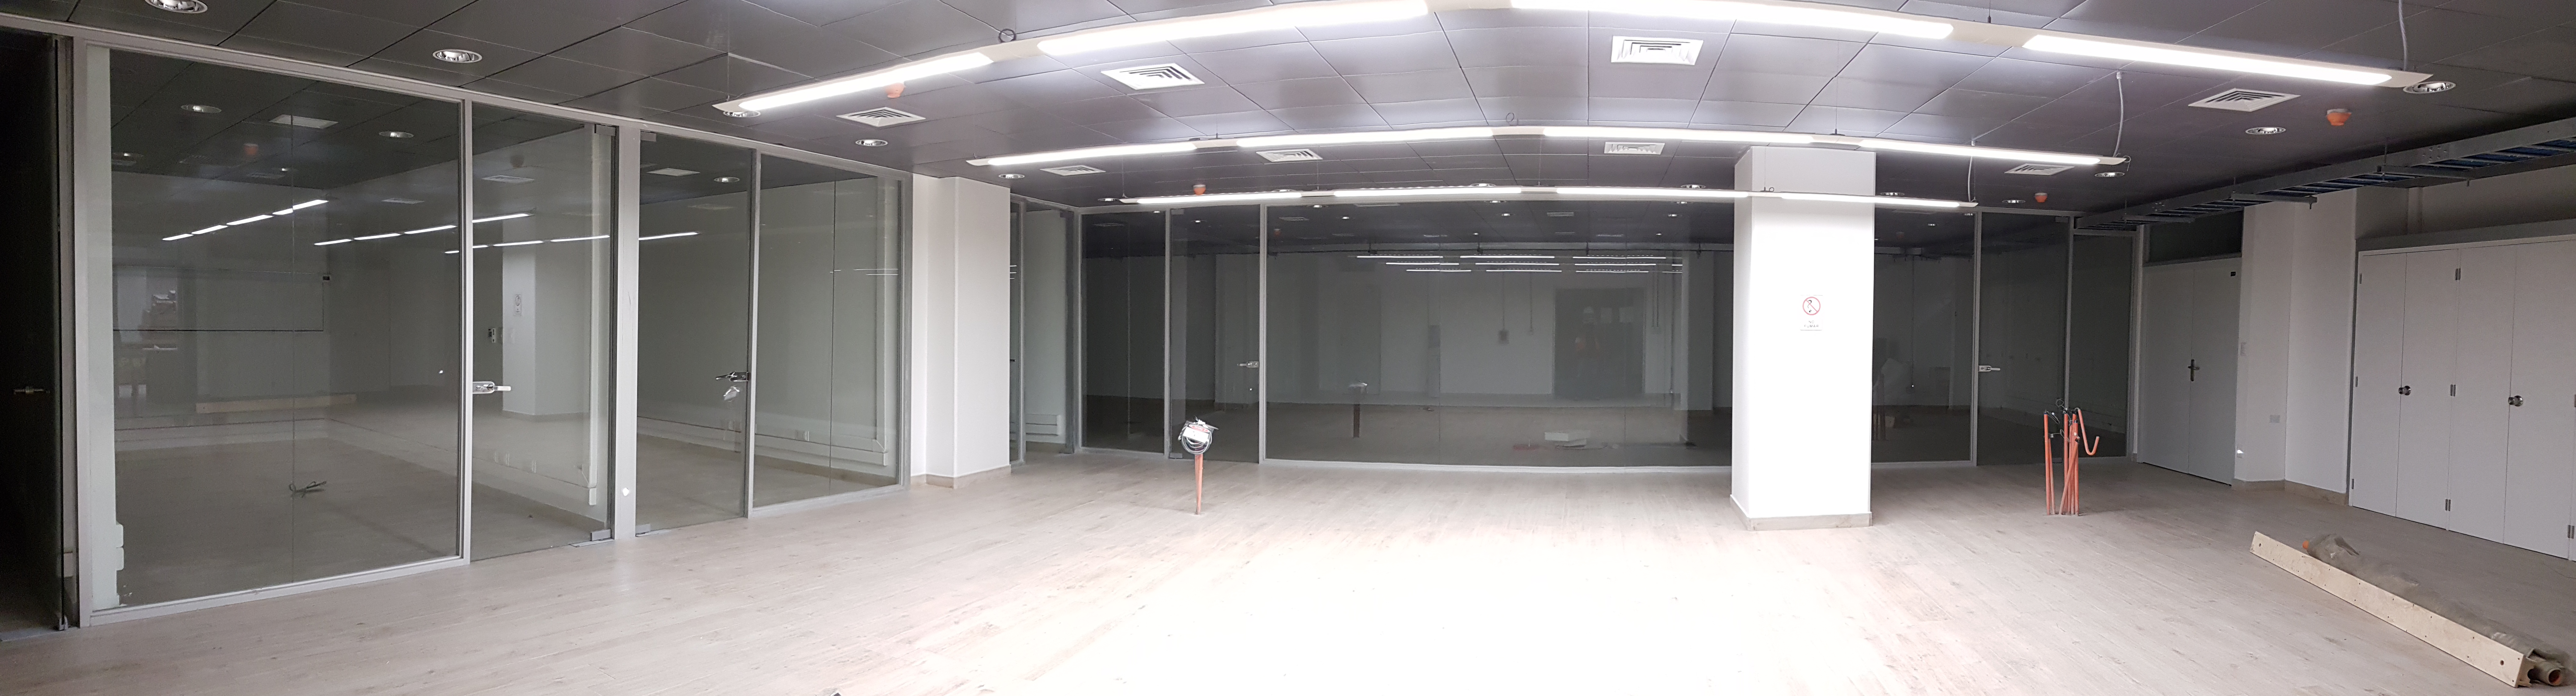

Summit Update. Besalco guarantee period

Summit site construction site status in April, 2018. General Contractor Besalco is completing punch list items.

Credit: Rubin Observatory/NSF/AURA